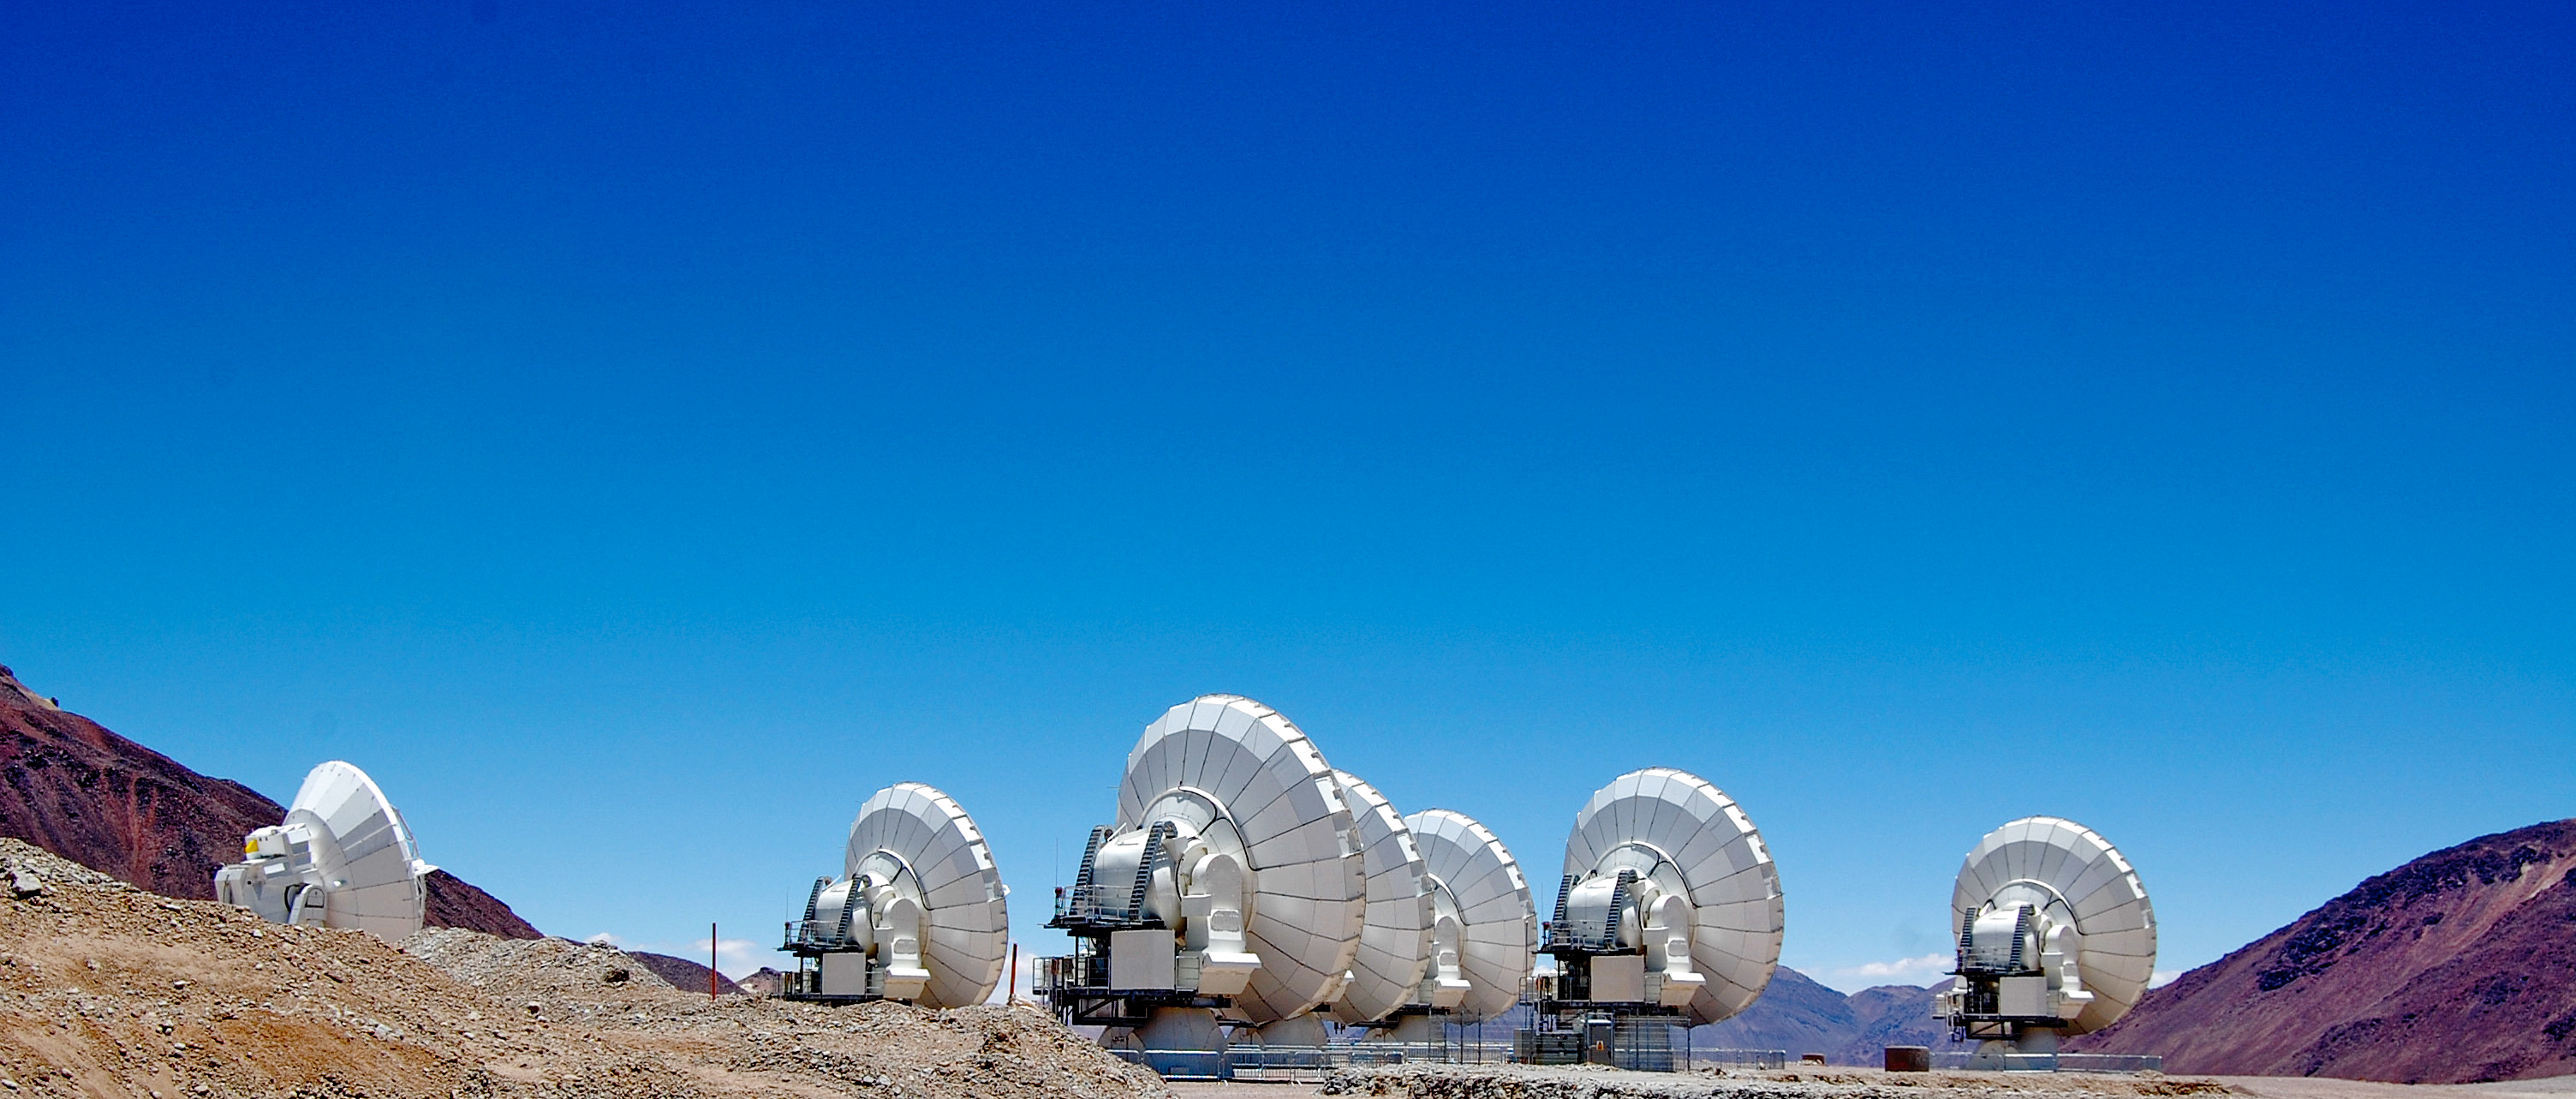

ALMA antennas

A selection of antennas from ALMA (the Atacama Large Millimeter/submillimeter Array).

Credit: ESO